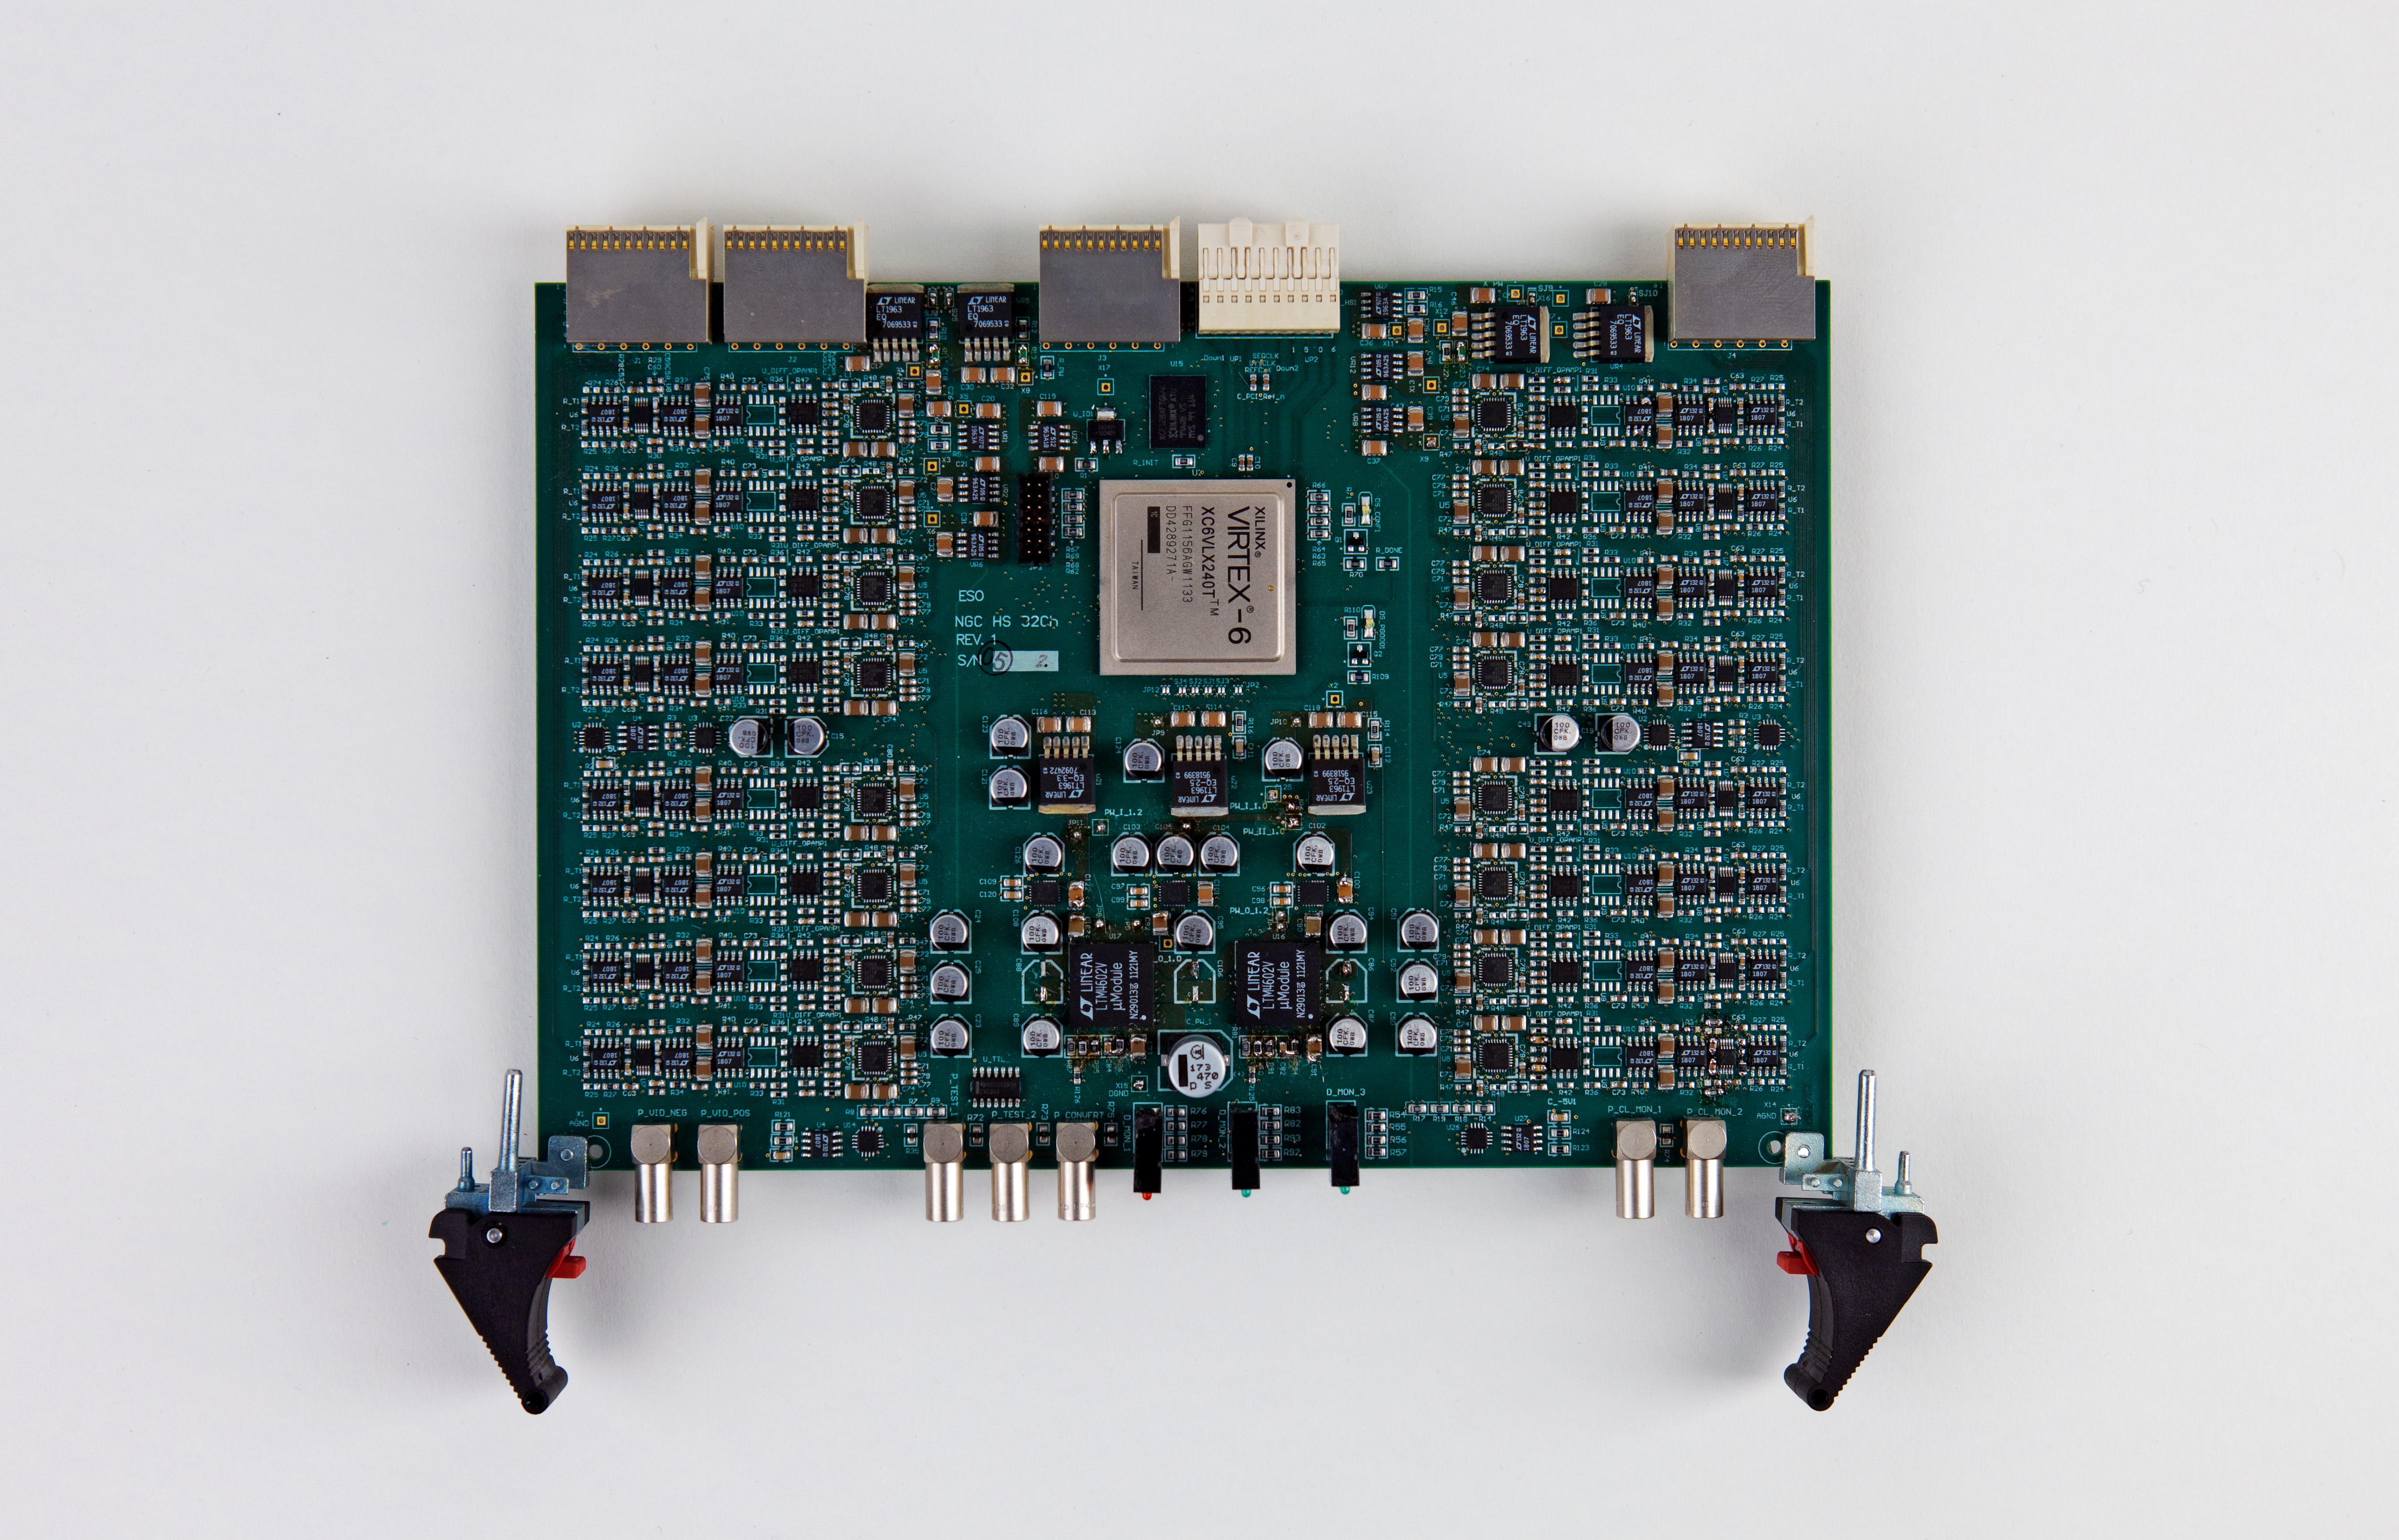

Gravity sensor

Gravity sensor.

Credit: ESO